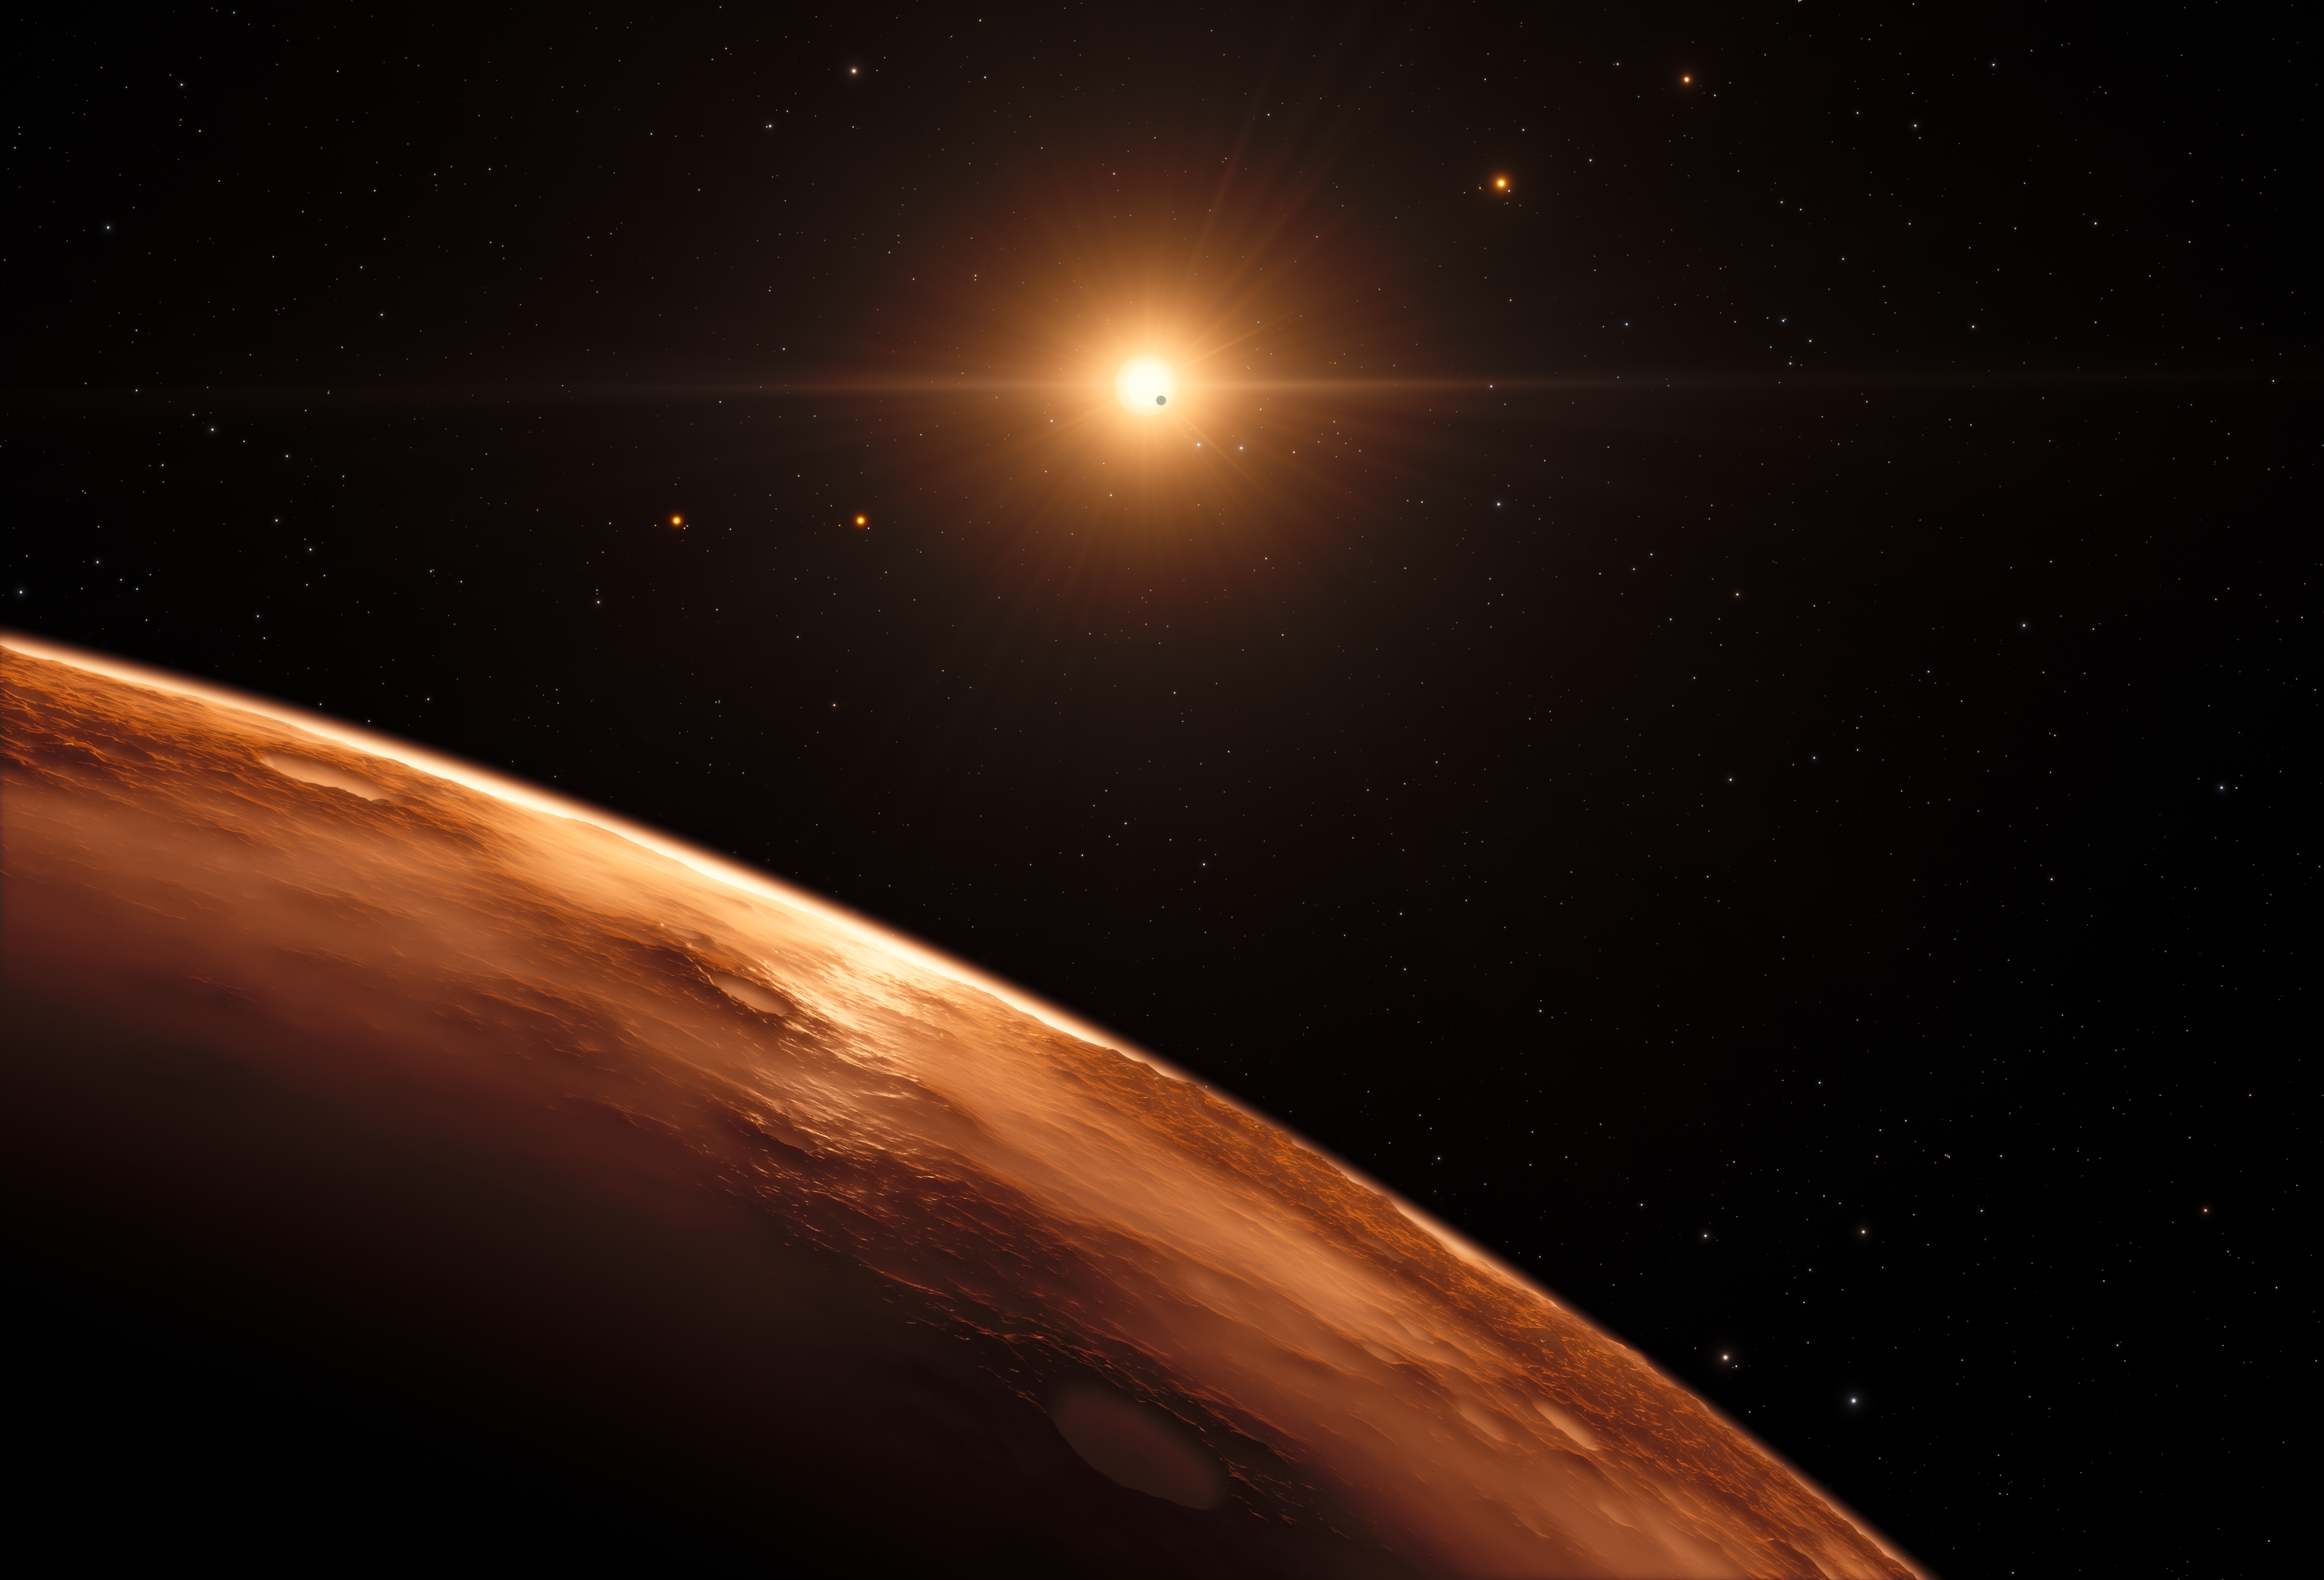

Artist’s impression of view from distant planet in the TRAPPIST-1 planetary system

This artist’s impression shows the view just above the surface of one of the planets in the TRAPPIST-1 system. At least seven planets orbit this ultracool dwarf star 40 light-years from Earth and they are all roughly the same size as the Earth. They are at the right distances from their star for liquid water to exist on the surfaces of several of them.

This artist’s impression is based on the known physical parameters for the planets and stars seen, and uses a vast database of objects in the Universe.

Credit: ESO/N. Bartmann/spaceengine.org